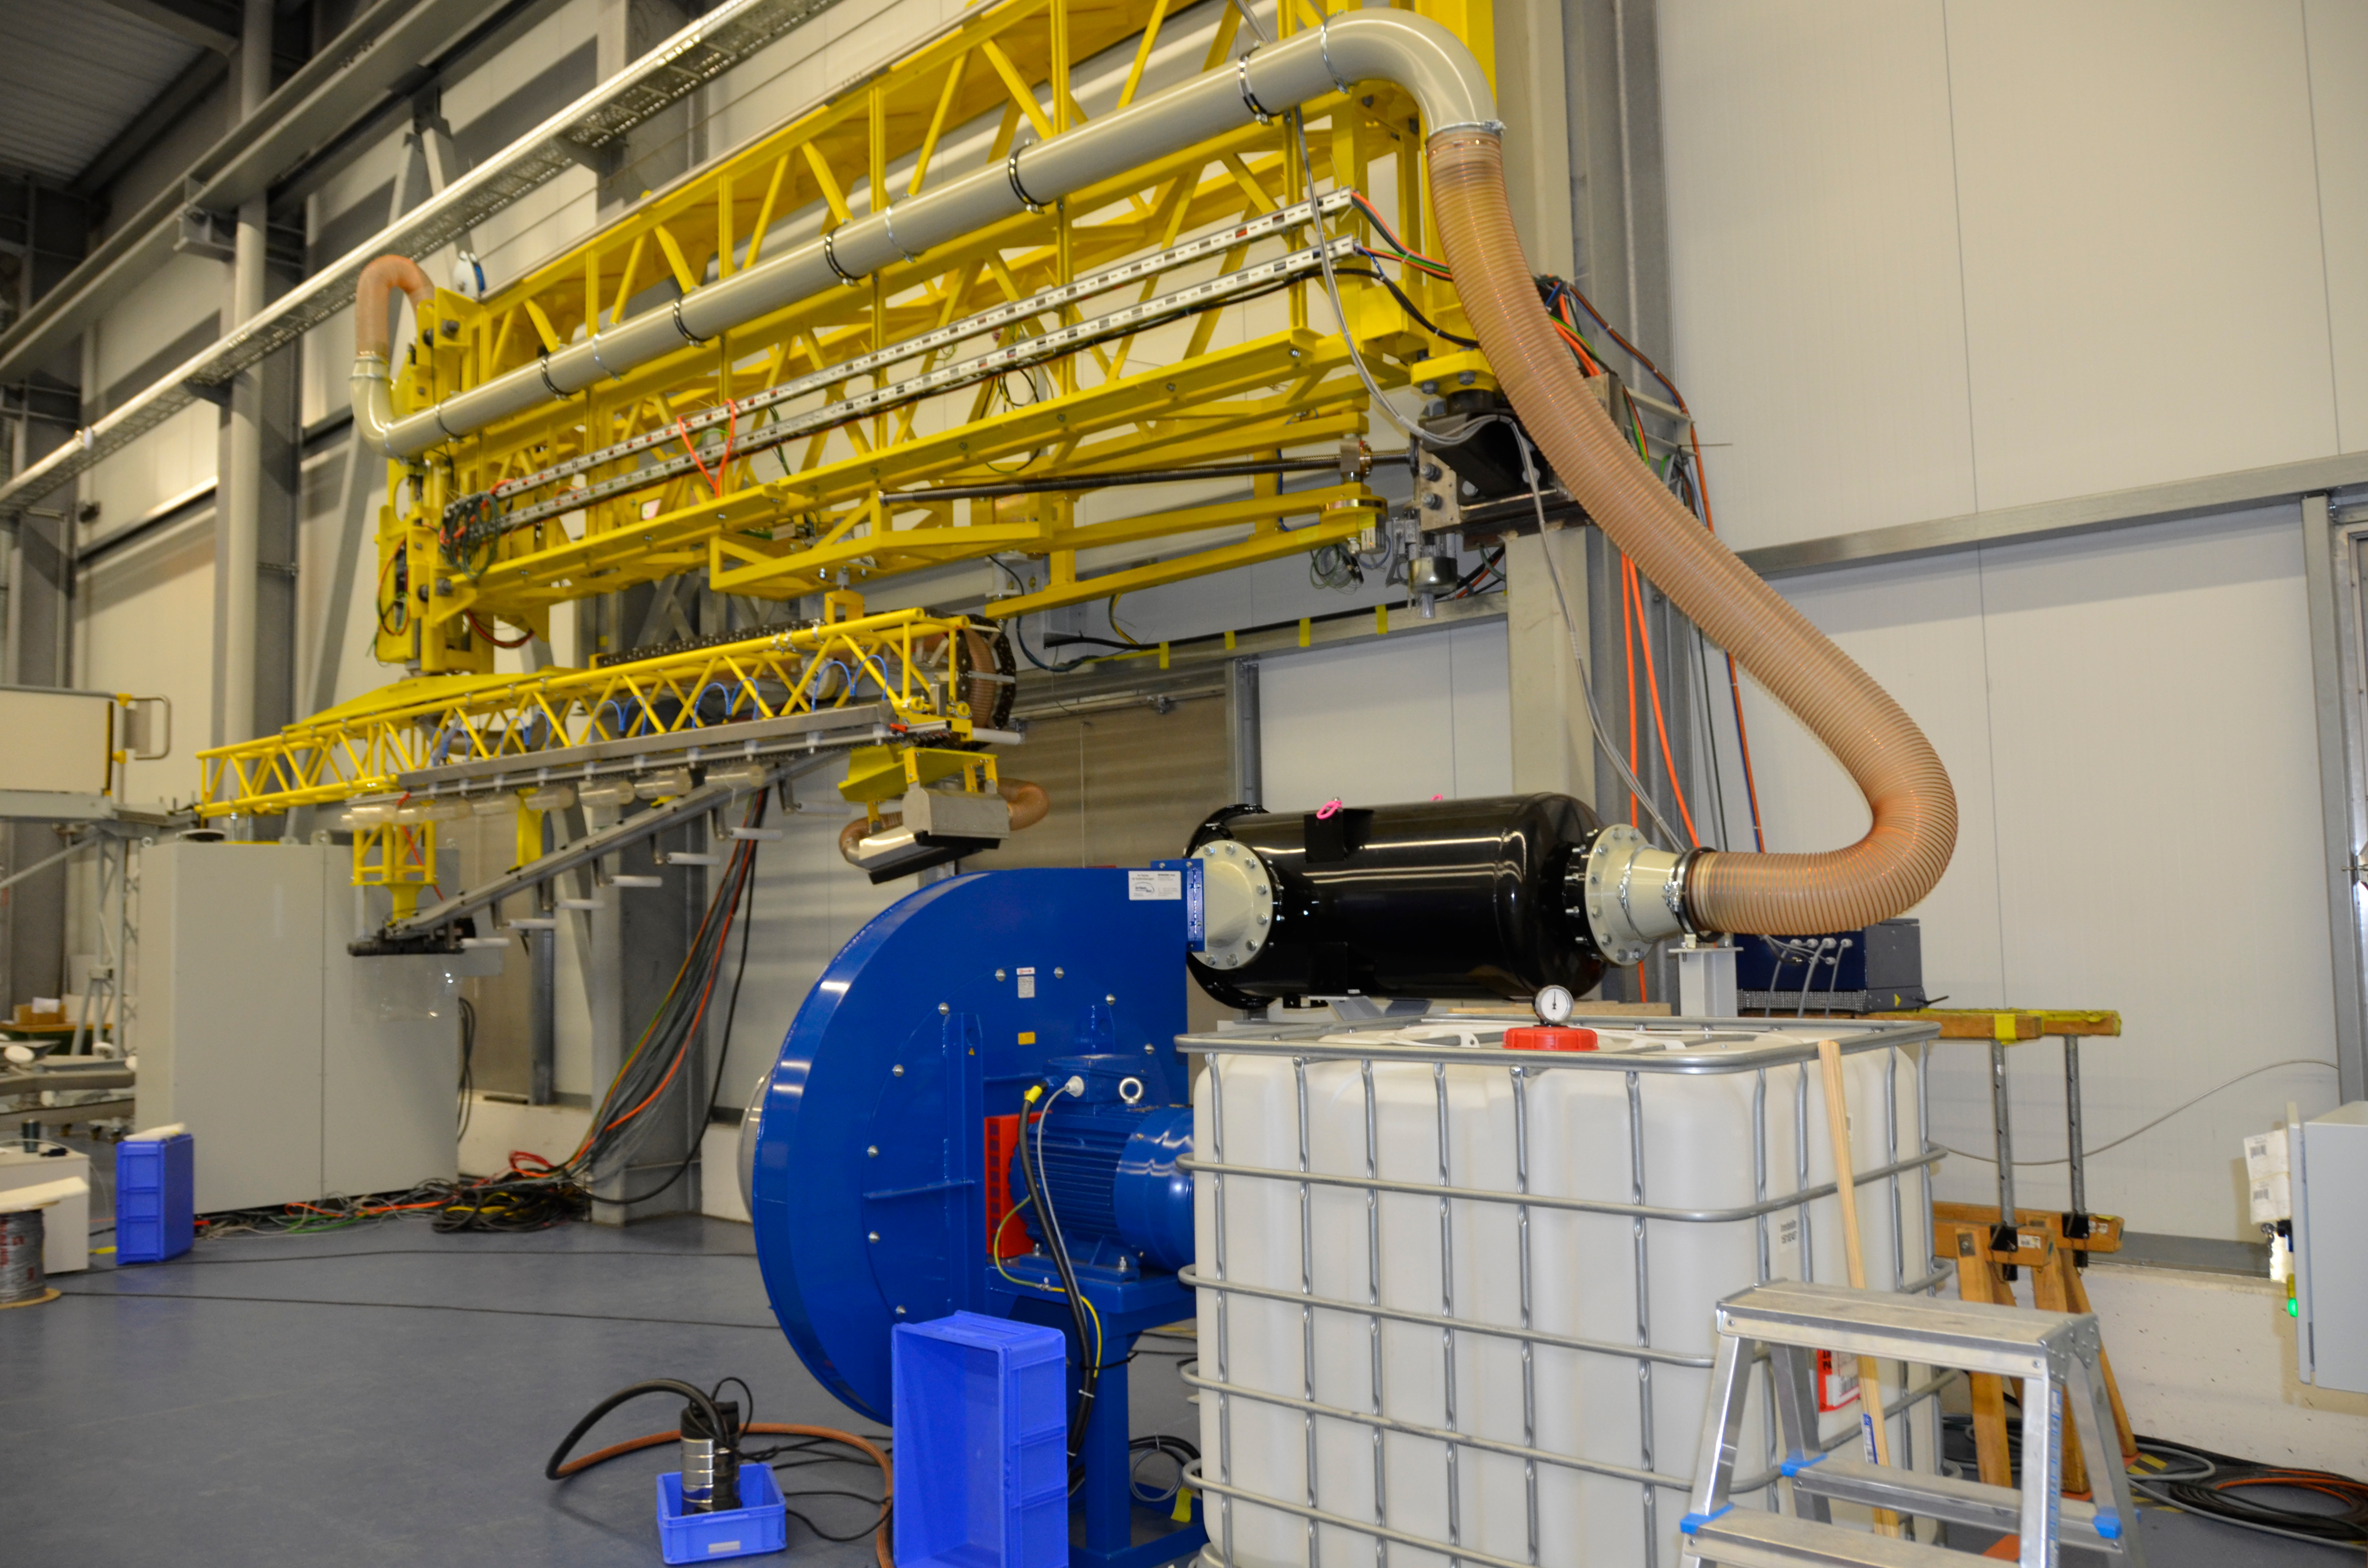

Washing Station

These photos of the washing station were submitted by LSST Coating Chamber Engineer Tomislav Vucina. To ensure optimal performance of the LSST telescope, a regular cleaning schedule of its mirrors will be implemented during operations. More information at http://ls.st/u59

Credit: Rubin Observatory/NSF/AURA